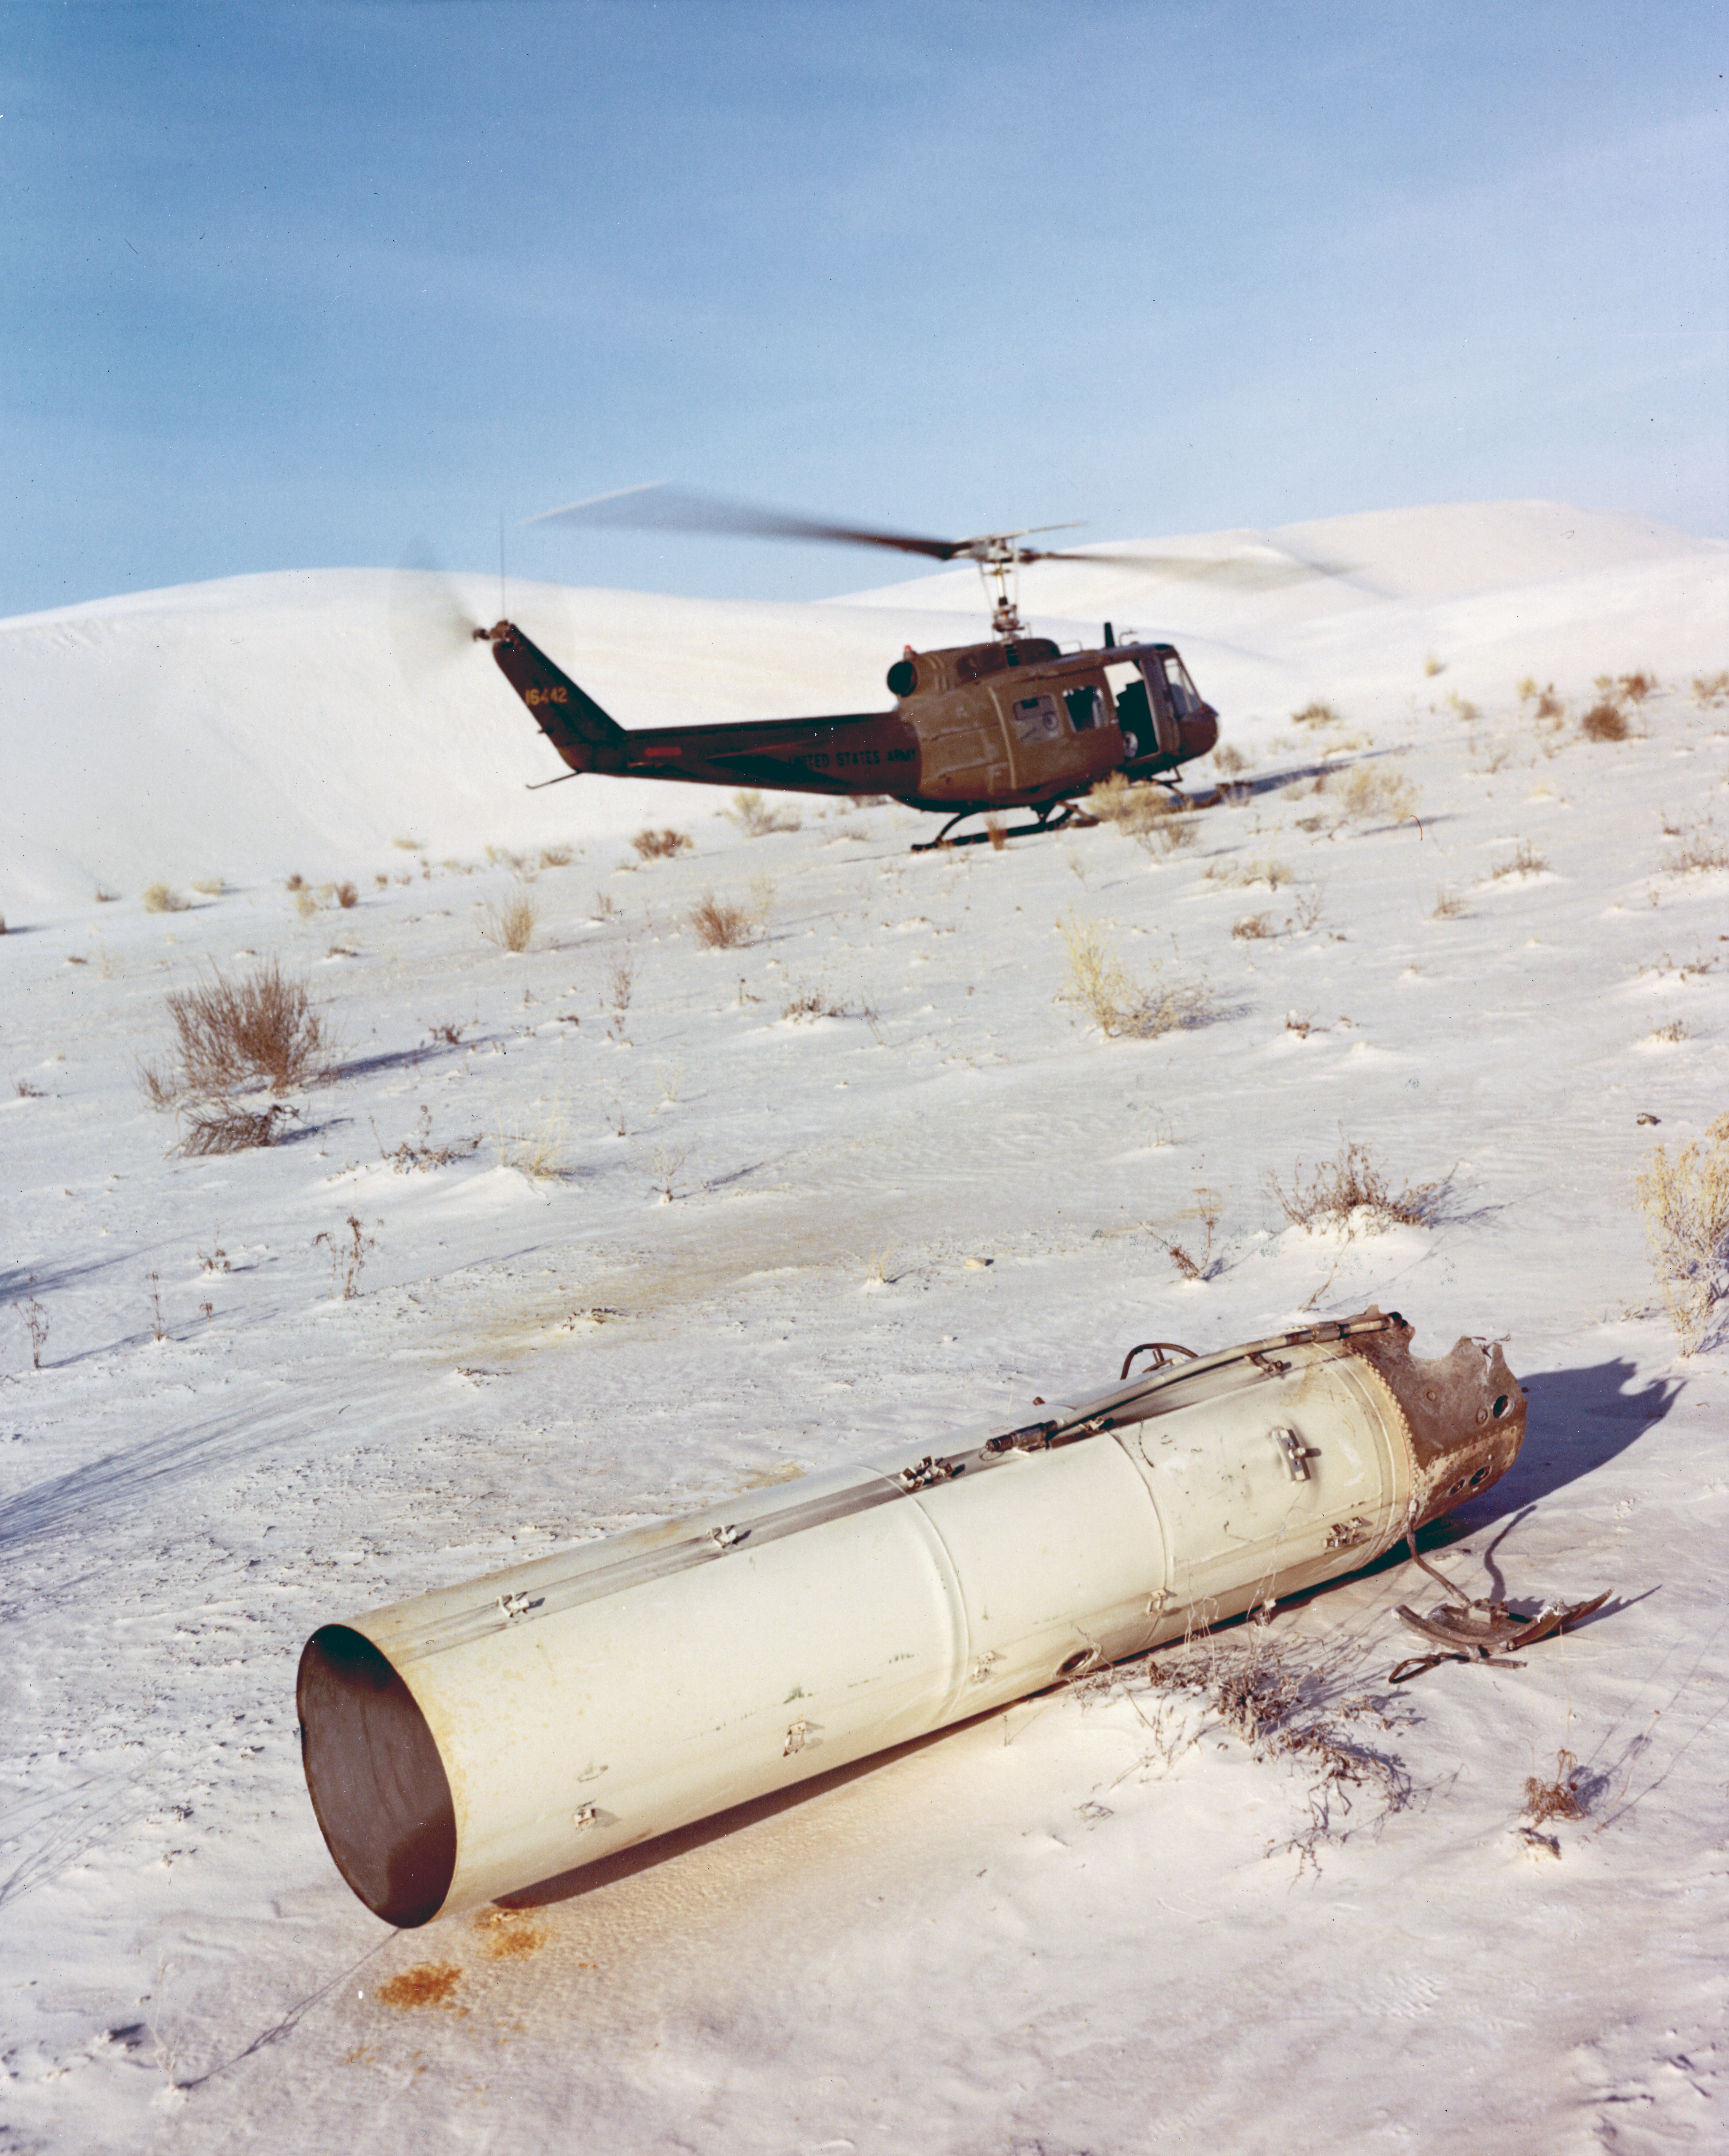

Kitt Peak Rocket Program Flight 3.42

This image shows part of an Aerobee 170 (Four-fin) rocket launched by Kitt Peak at White Sands Missile Range on 12 January 1973. This was flight 3.42, which had science goals of measuring X-rays from specific targets: 3C273, NGC4151, and Virgo XR1.

The original negative of this image is stored at NOIRLab Headquarters in Tucson, Arizona. This image is part of NSF NOIRLab’s historical archives.

Credit: KPNO/NOIRLab/NSF/AURA